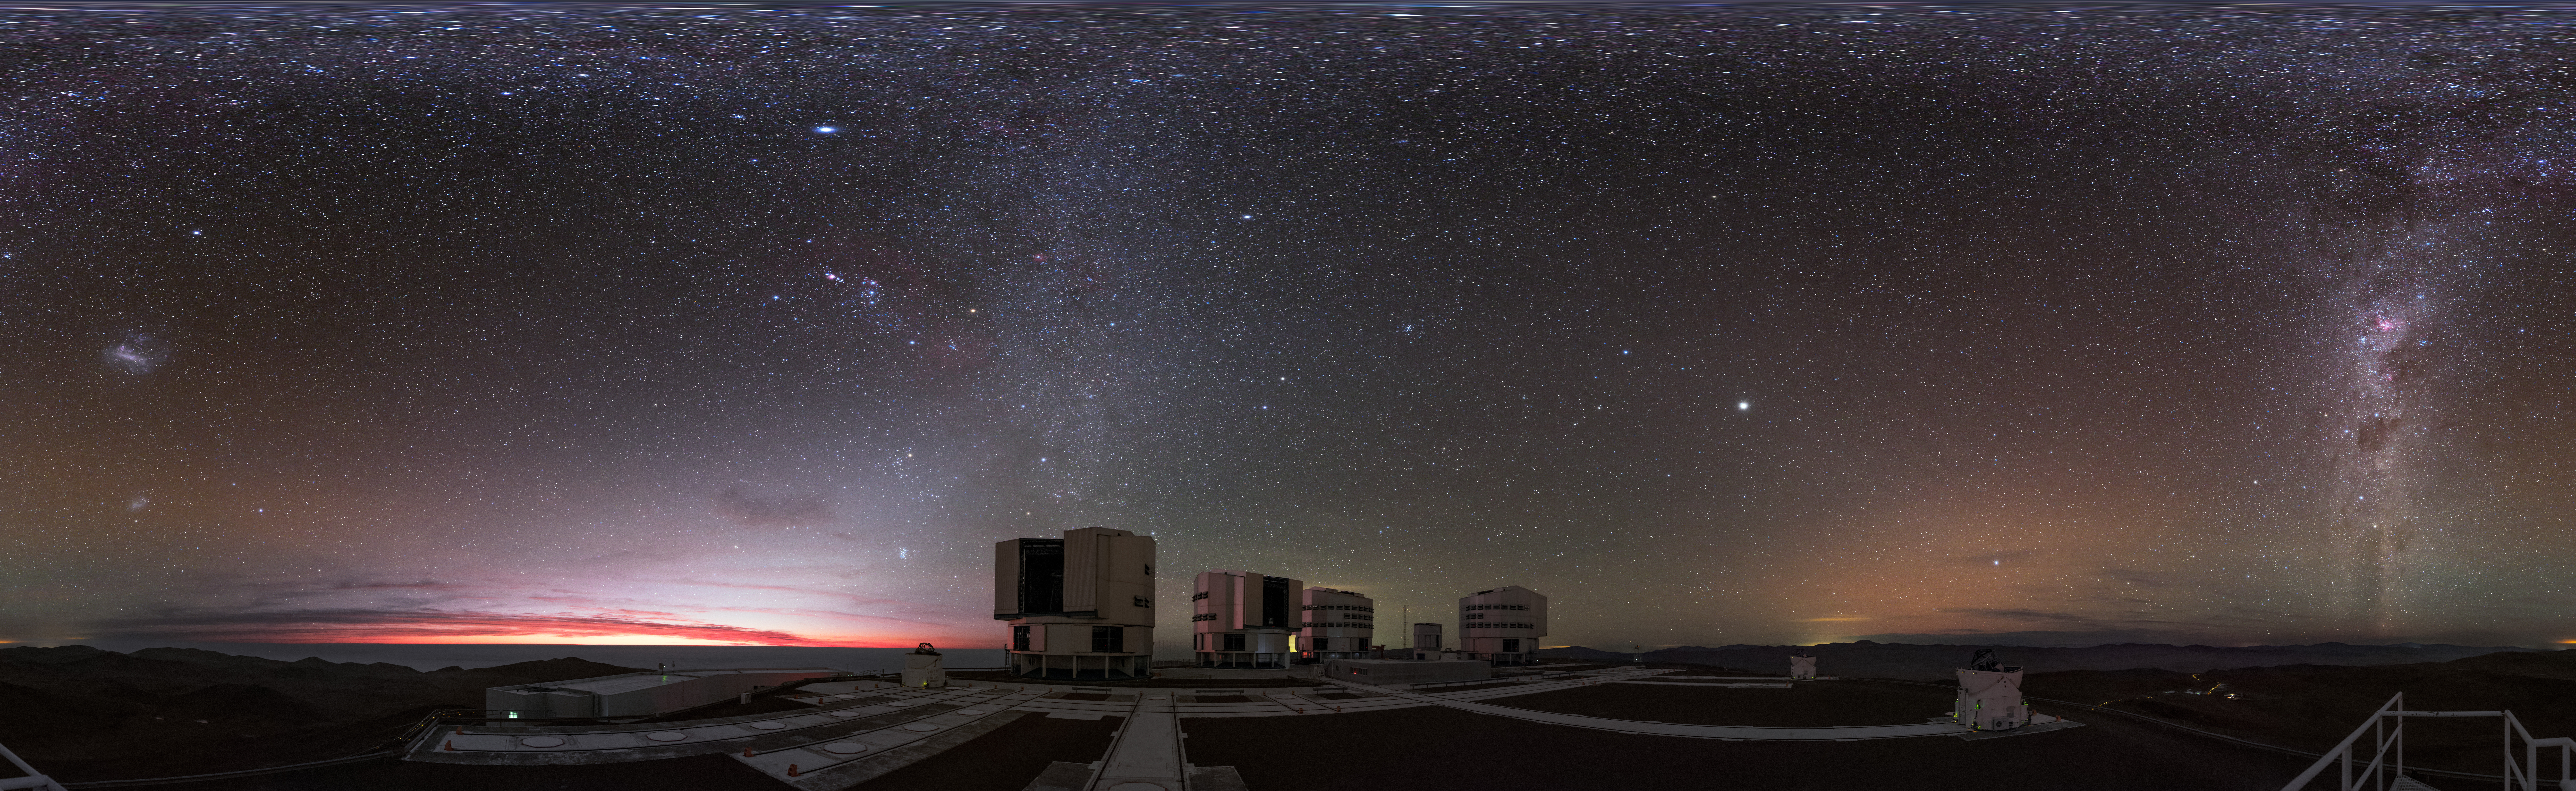

Paranal panorama

The ESO-operated Very Large Telescope (VLT) is based at the Cerro Paranal site in the Atacama Desert of northern Chile. It is the world's most advanced optical instrument, consisting of four Unit Telescopes (UTs) with main mirrors of 8.2 metres diameter each, and four smaller Auxiliary Telescopes (ATs). This stunning panorama shows the four UTs in the centre, and the open ATs observing the night sky.

Credit: ESO/B. Tafreshi (twanight.org)